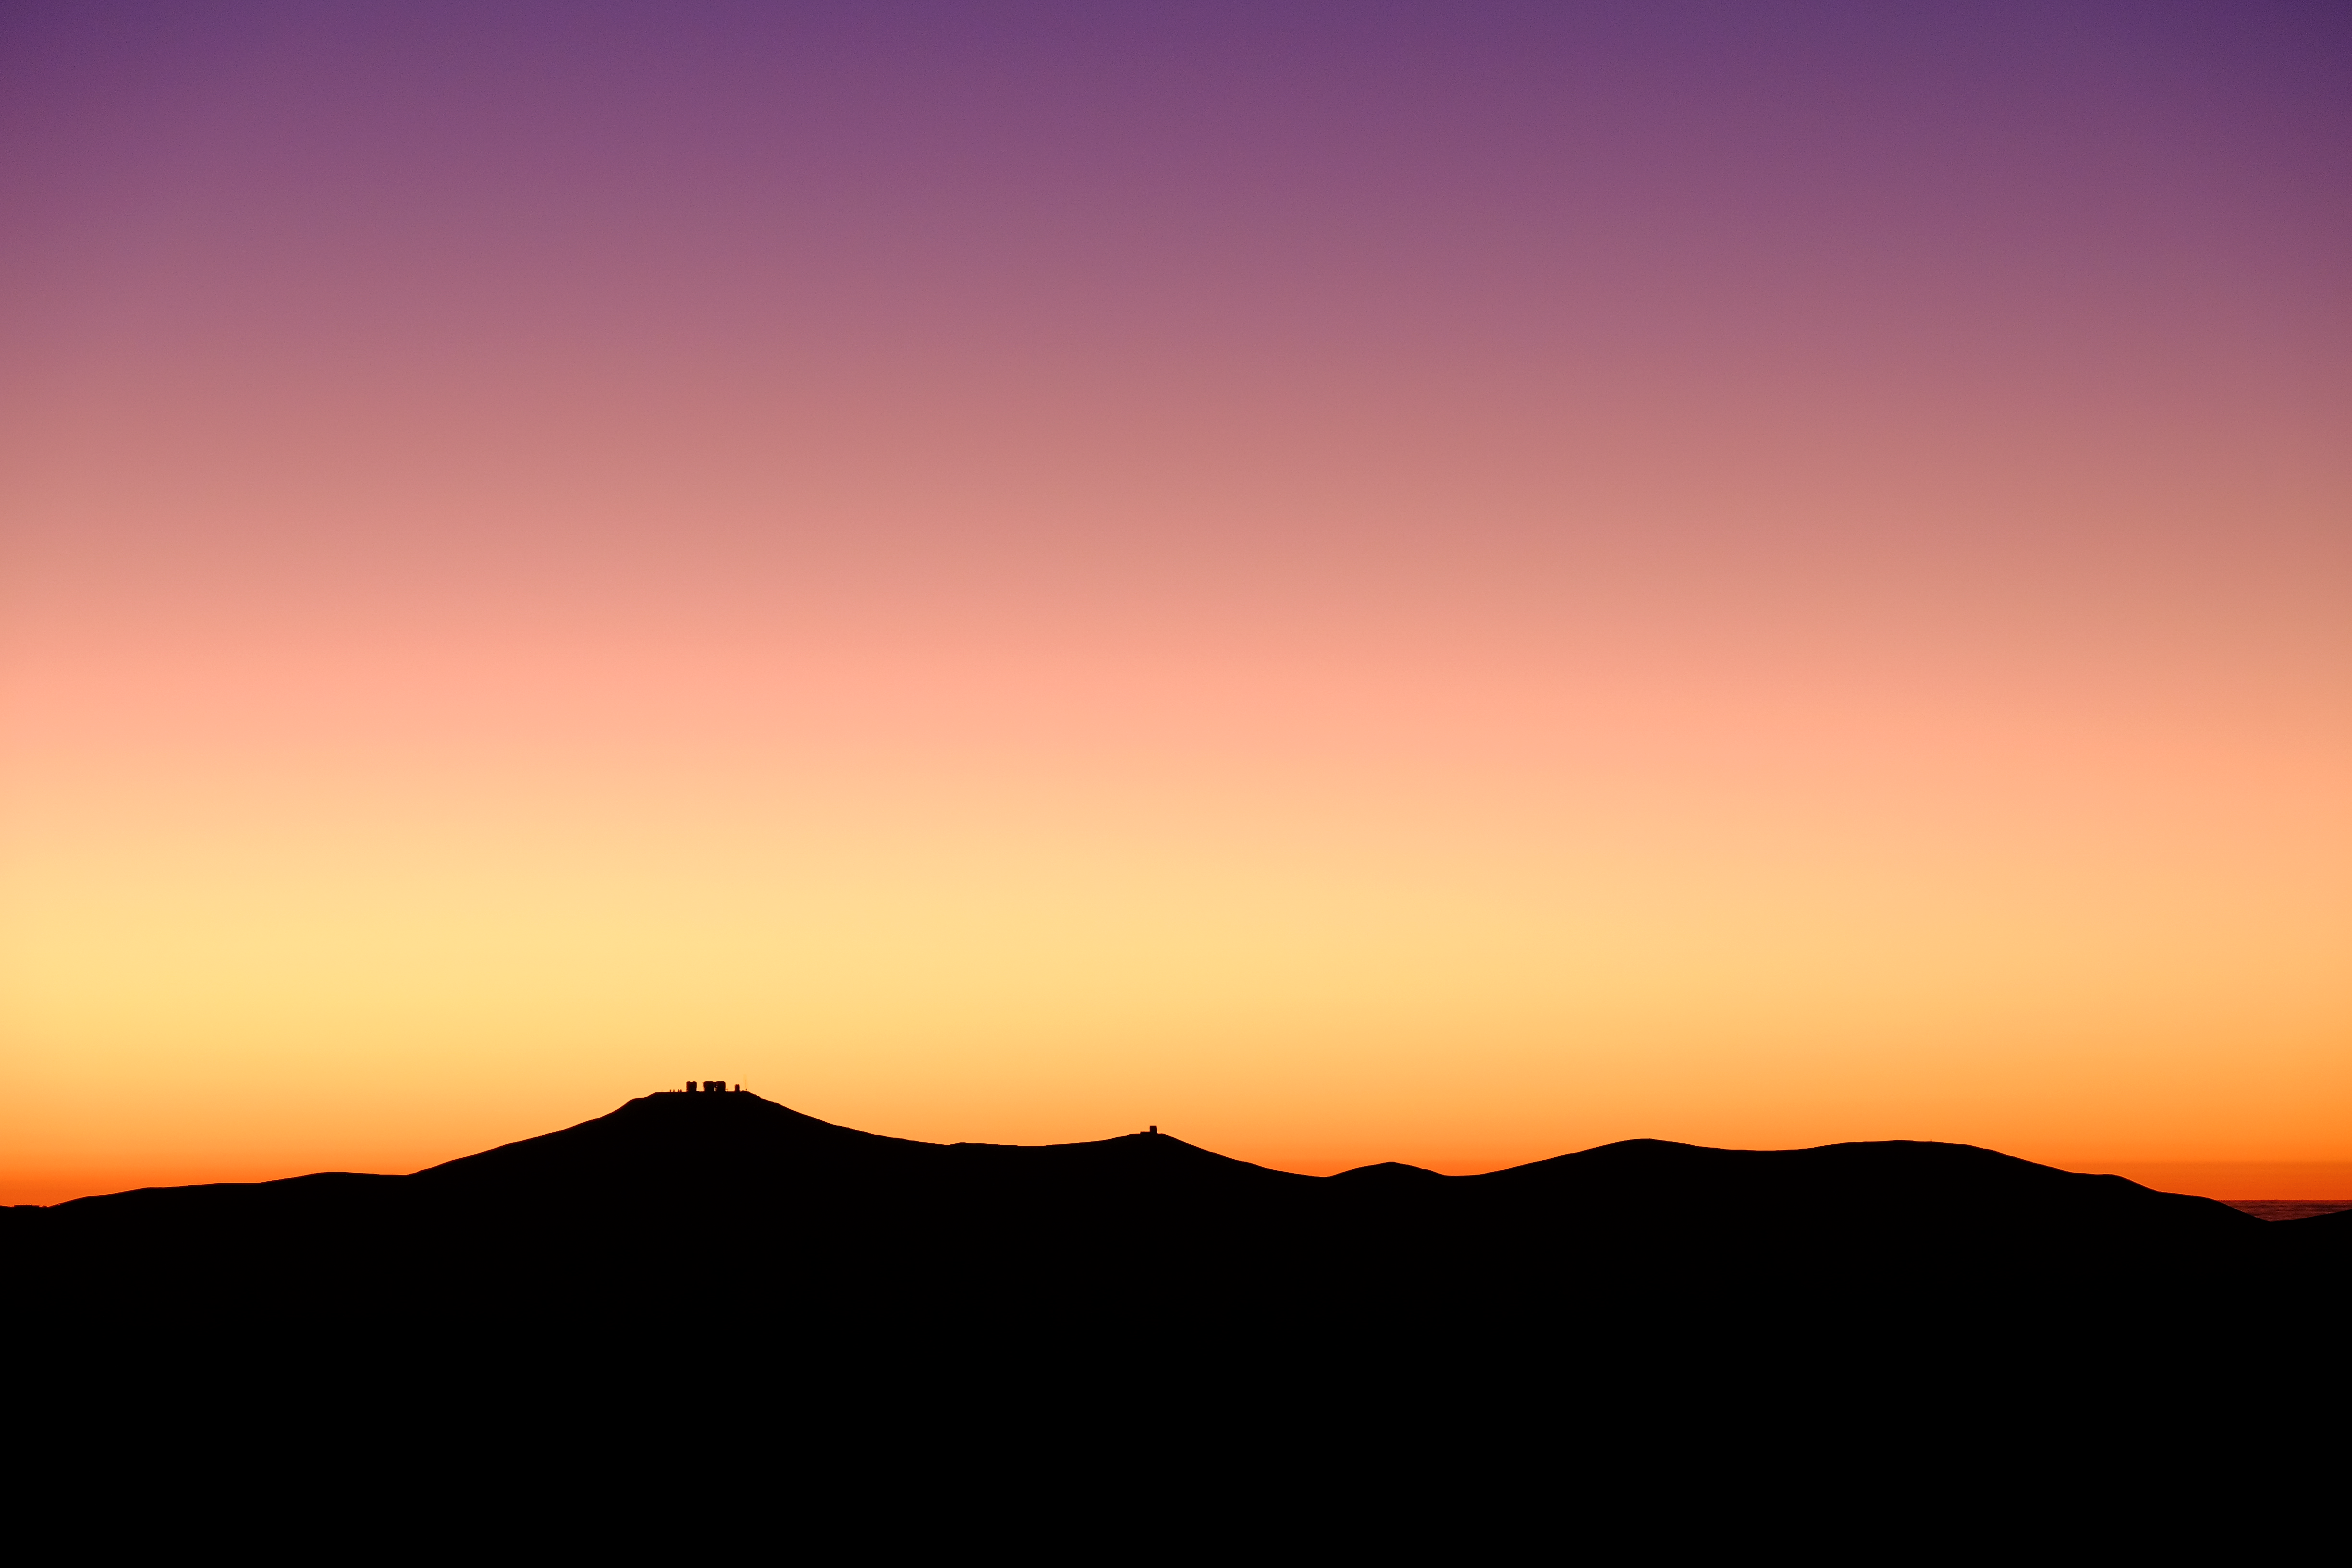

Cerro Paranal sunset

Sunset at the world's largest optical astronomy observatory. ESO's giant Very Large Telescope (VLT) complex is located on the summit of Cerro Paranal in the Atacama Desert of Northern Chile.

Credit: A. Russell/ESO